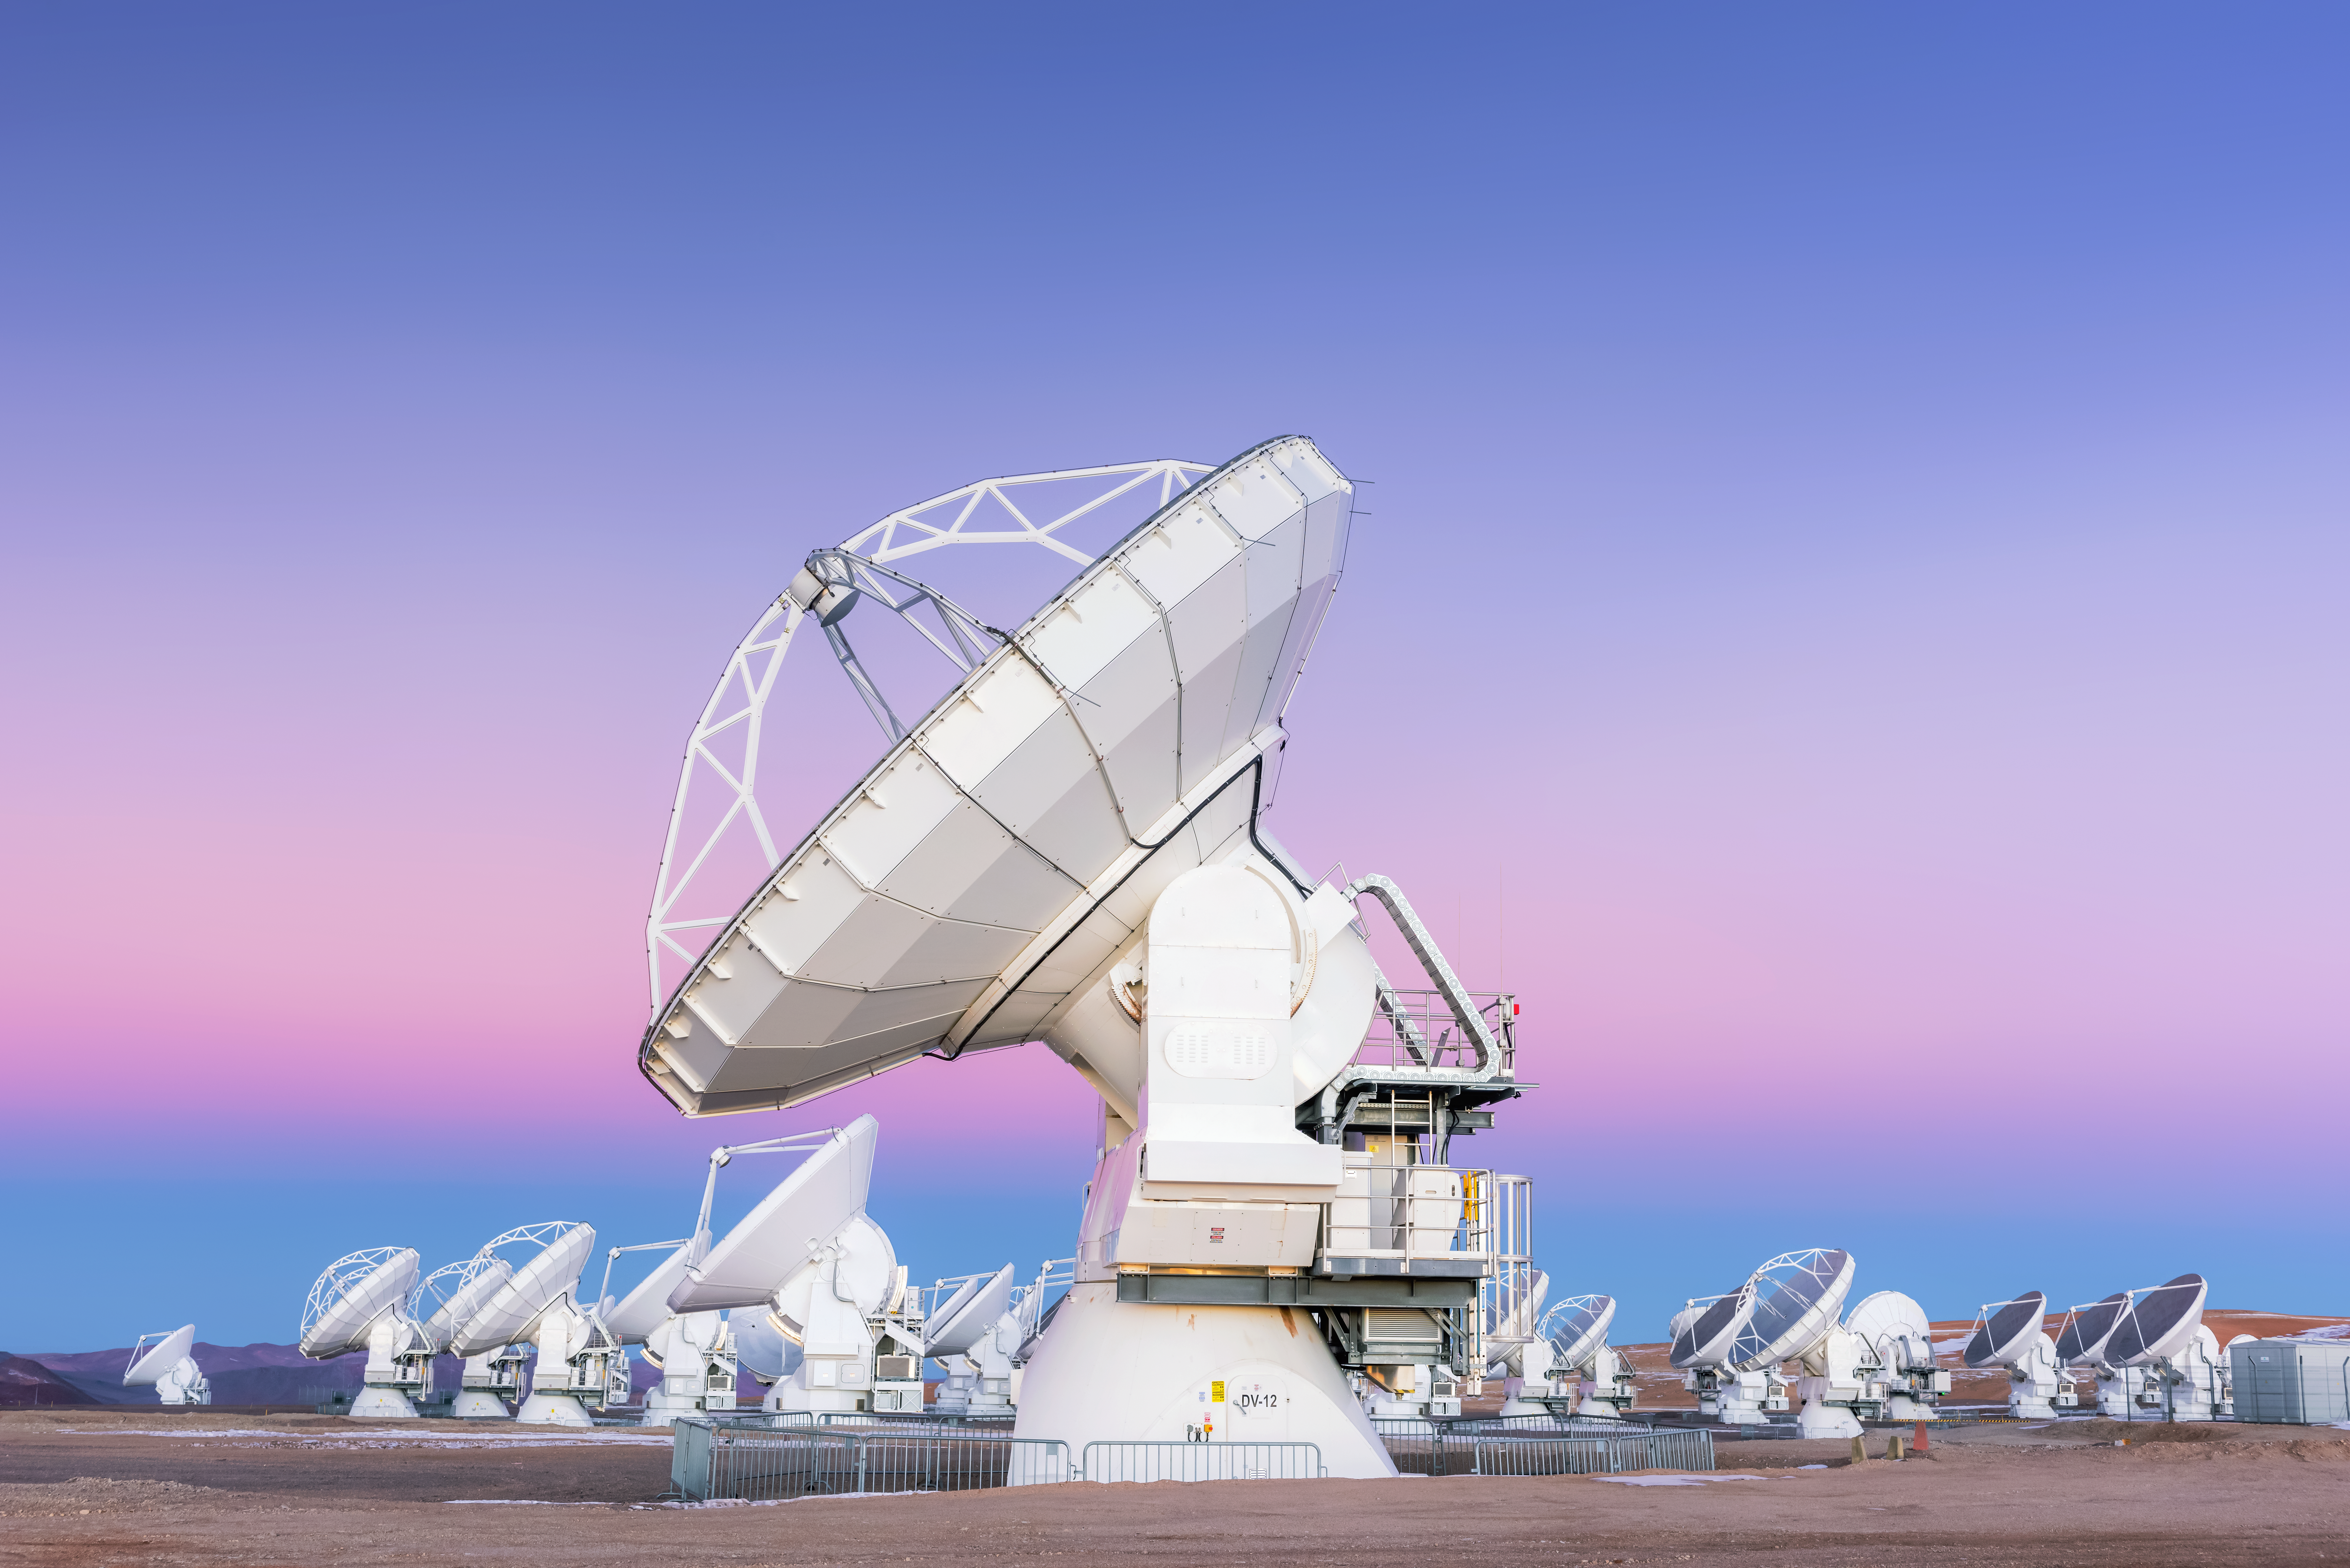

Pastel ALMA

Some of the 66 Atacama Large Millimeter/submillimeter Array (ALMA) antennas point to the pastel sky, ready for a night of observations. This sky phenomenon is caused by Earth's shadow on its atmosphere.

Credit: D. Kordan/ESO